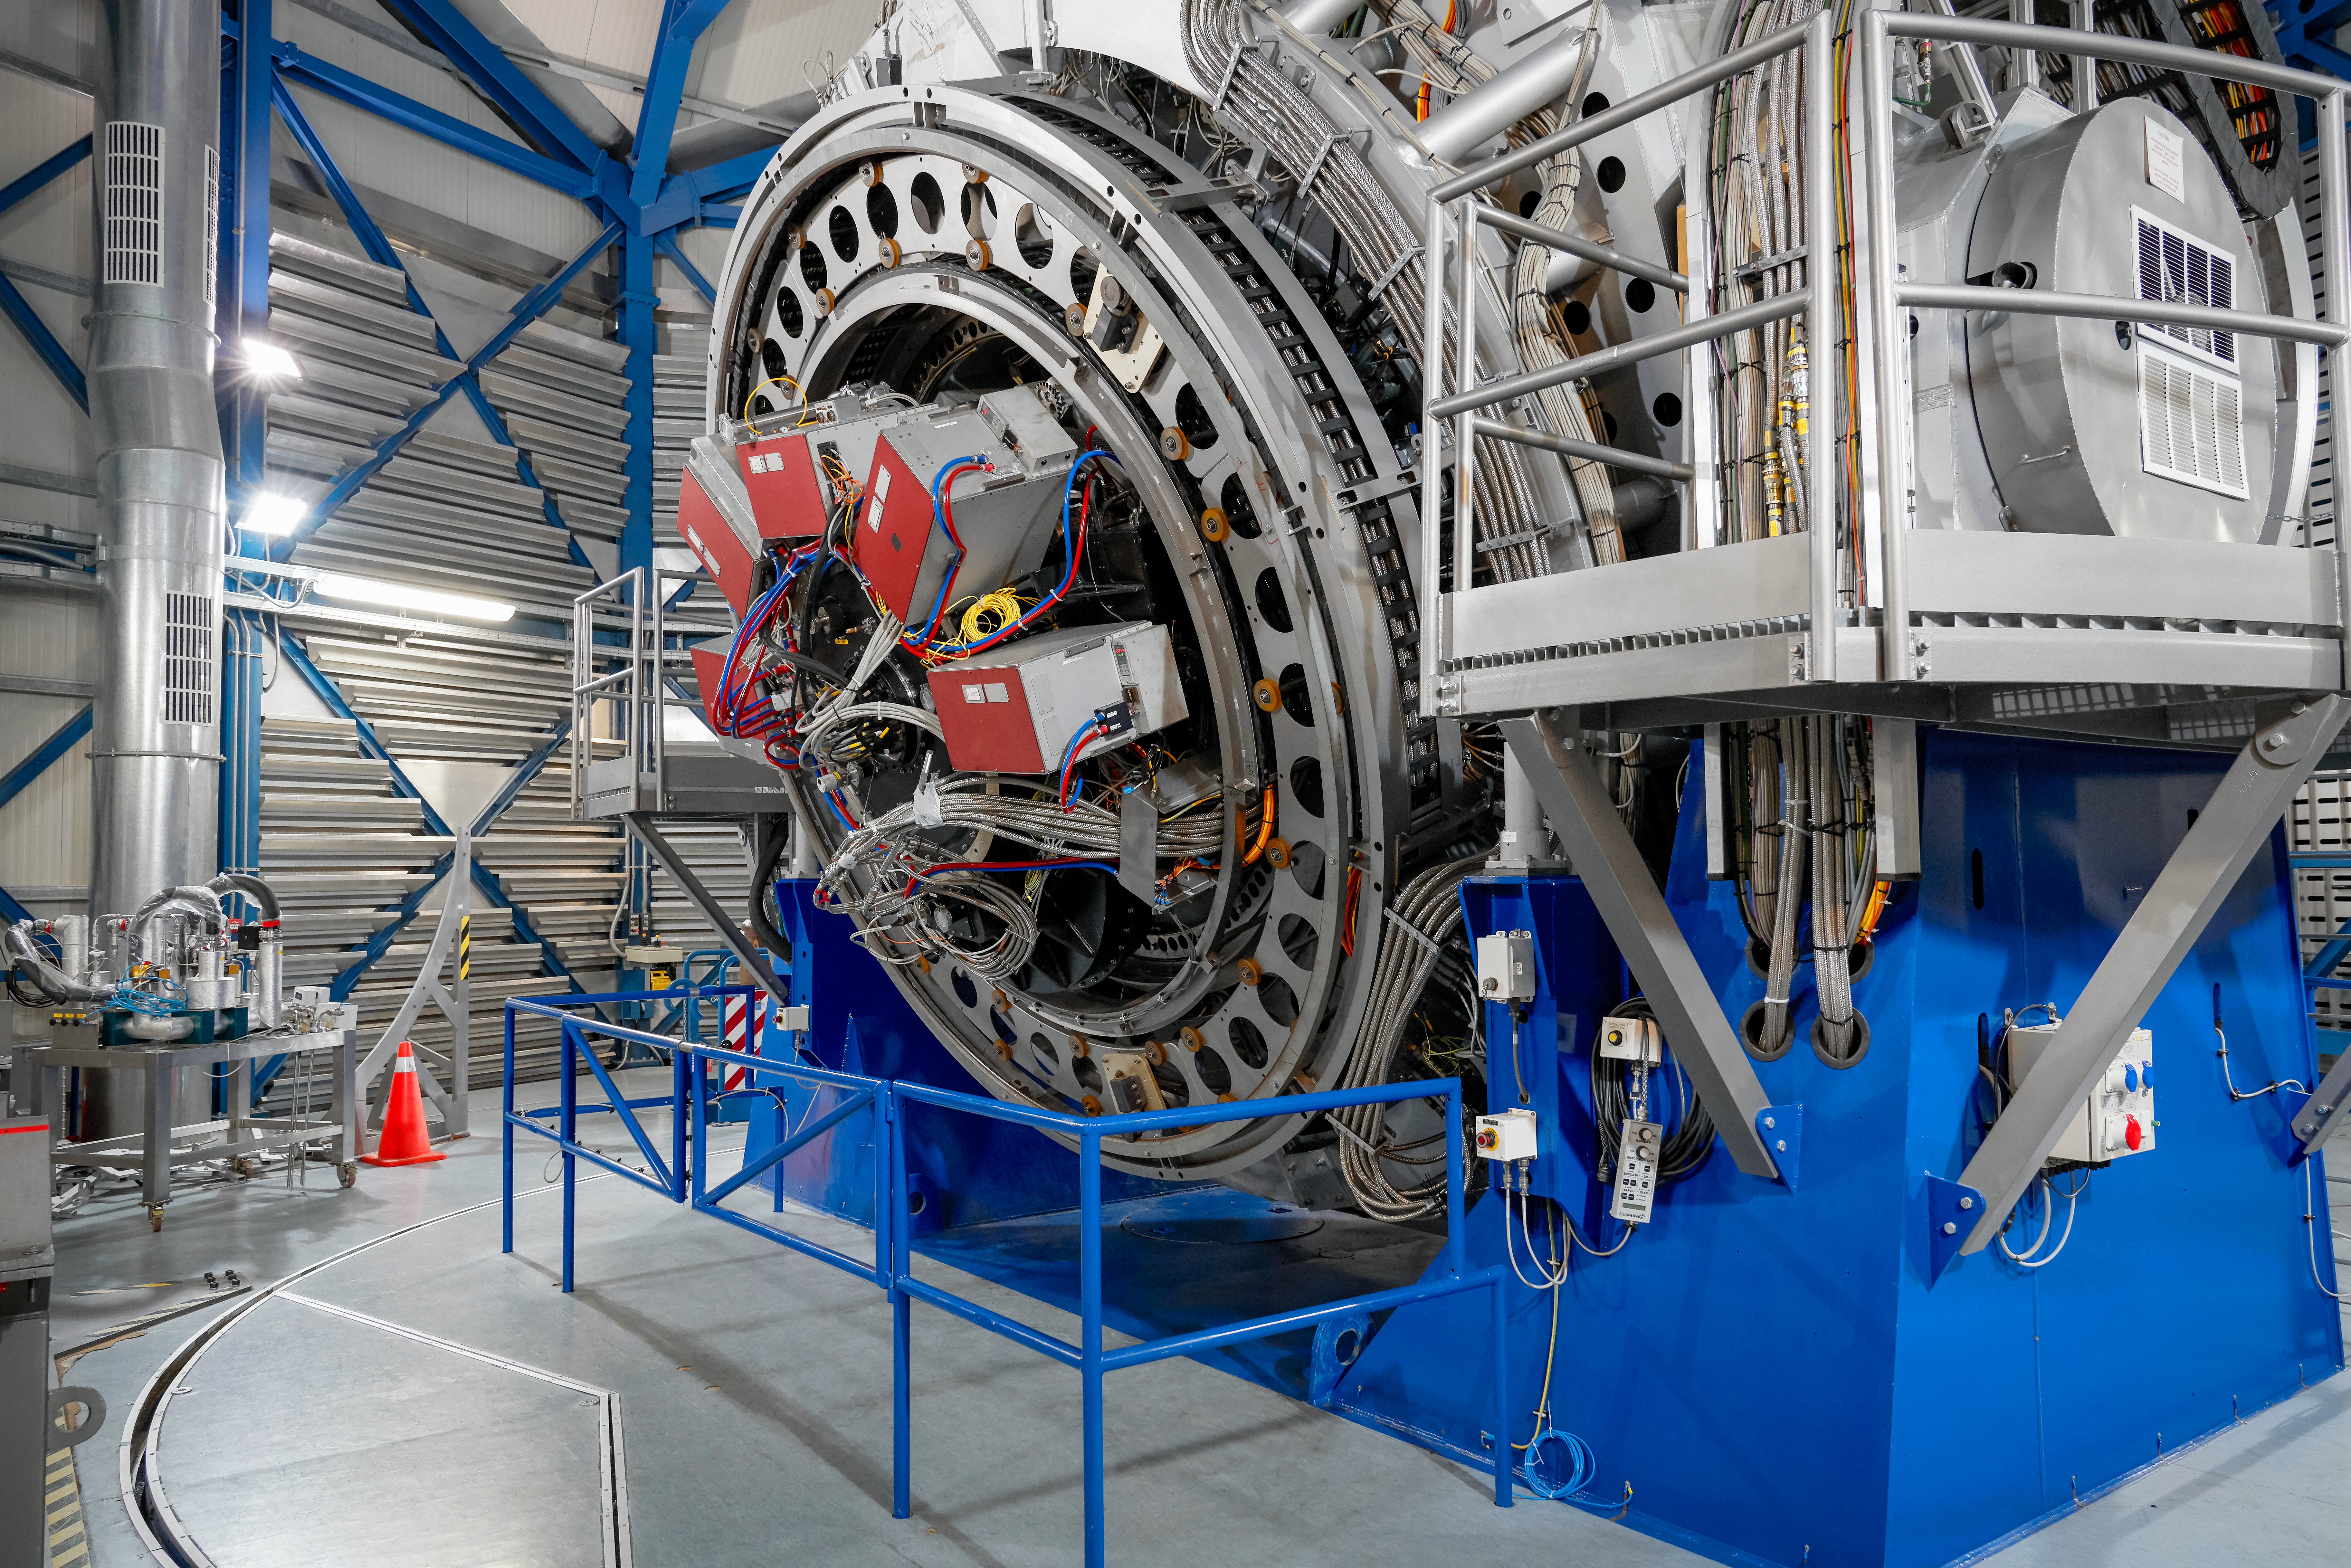

VLT interior

An image showing the interior of one of the VLT Unit Telescope's enclosures, which house the telescopes and their instruments.

Credit: Luxy Images/ESO